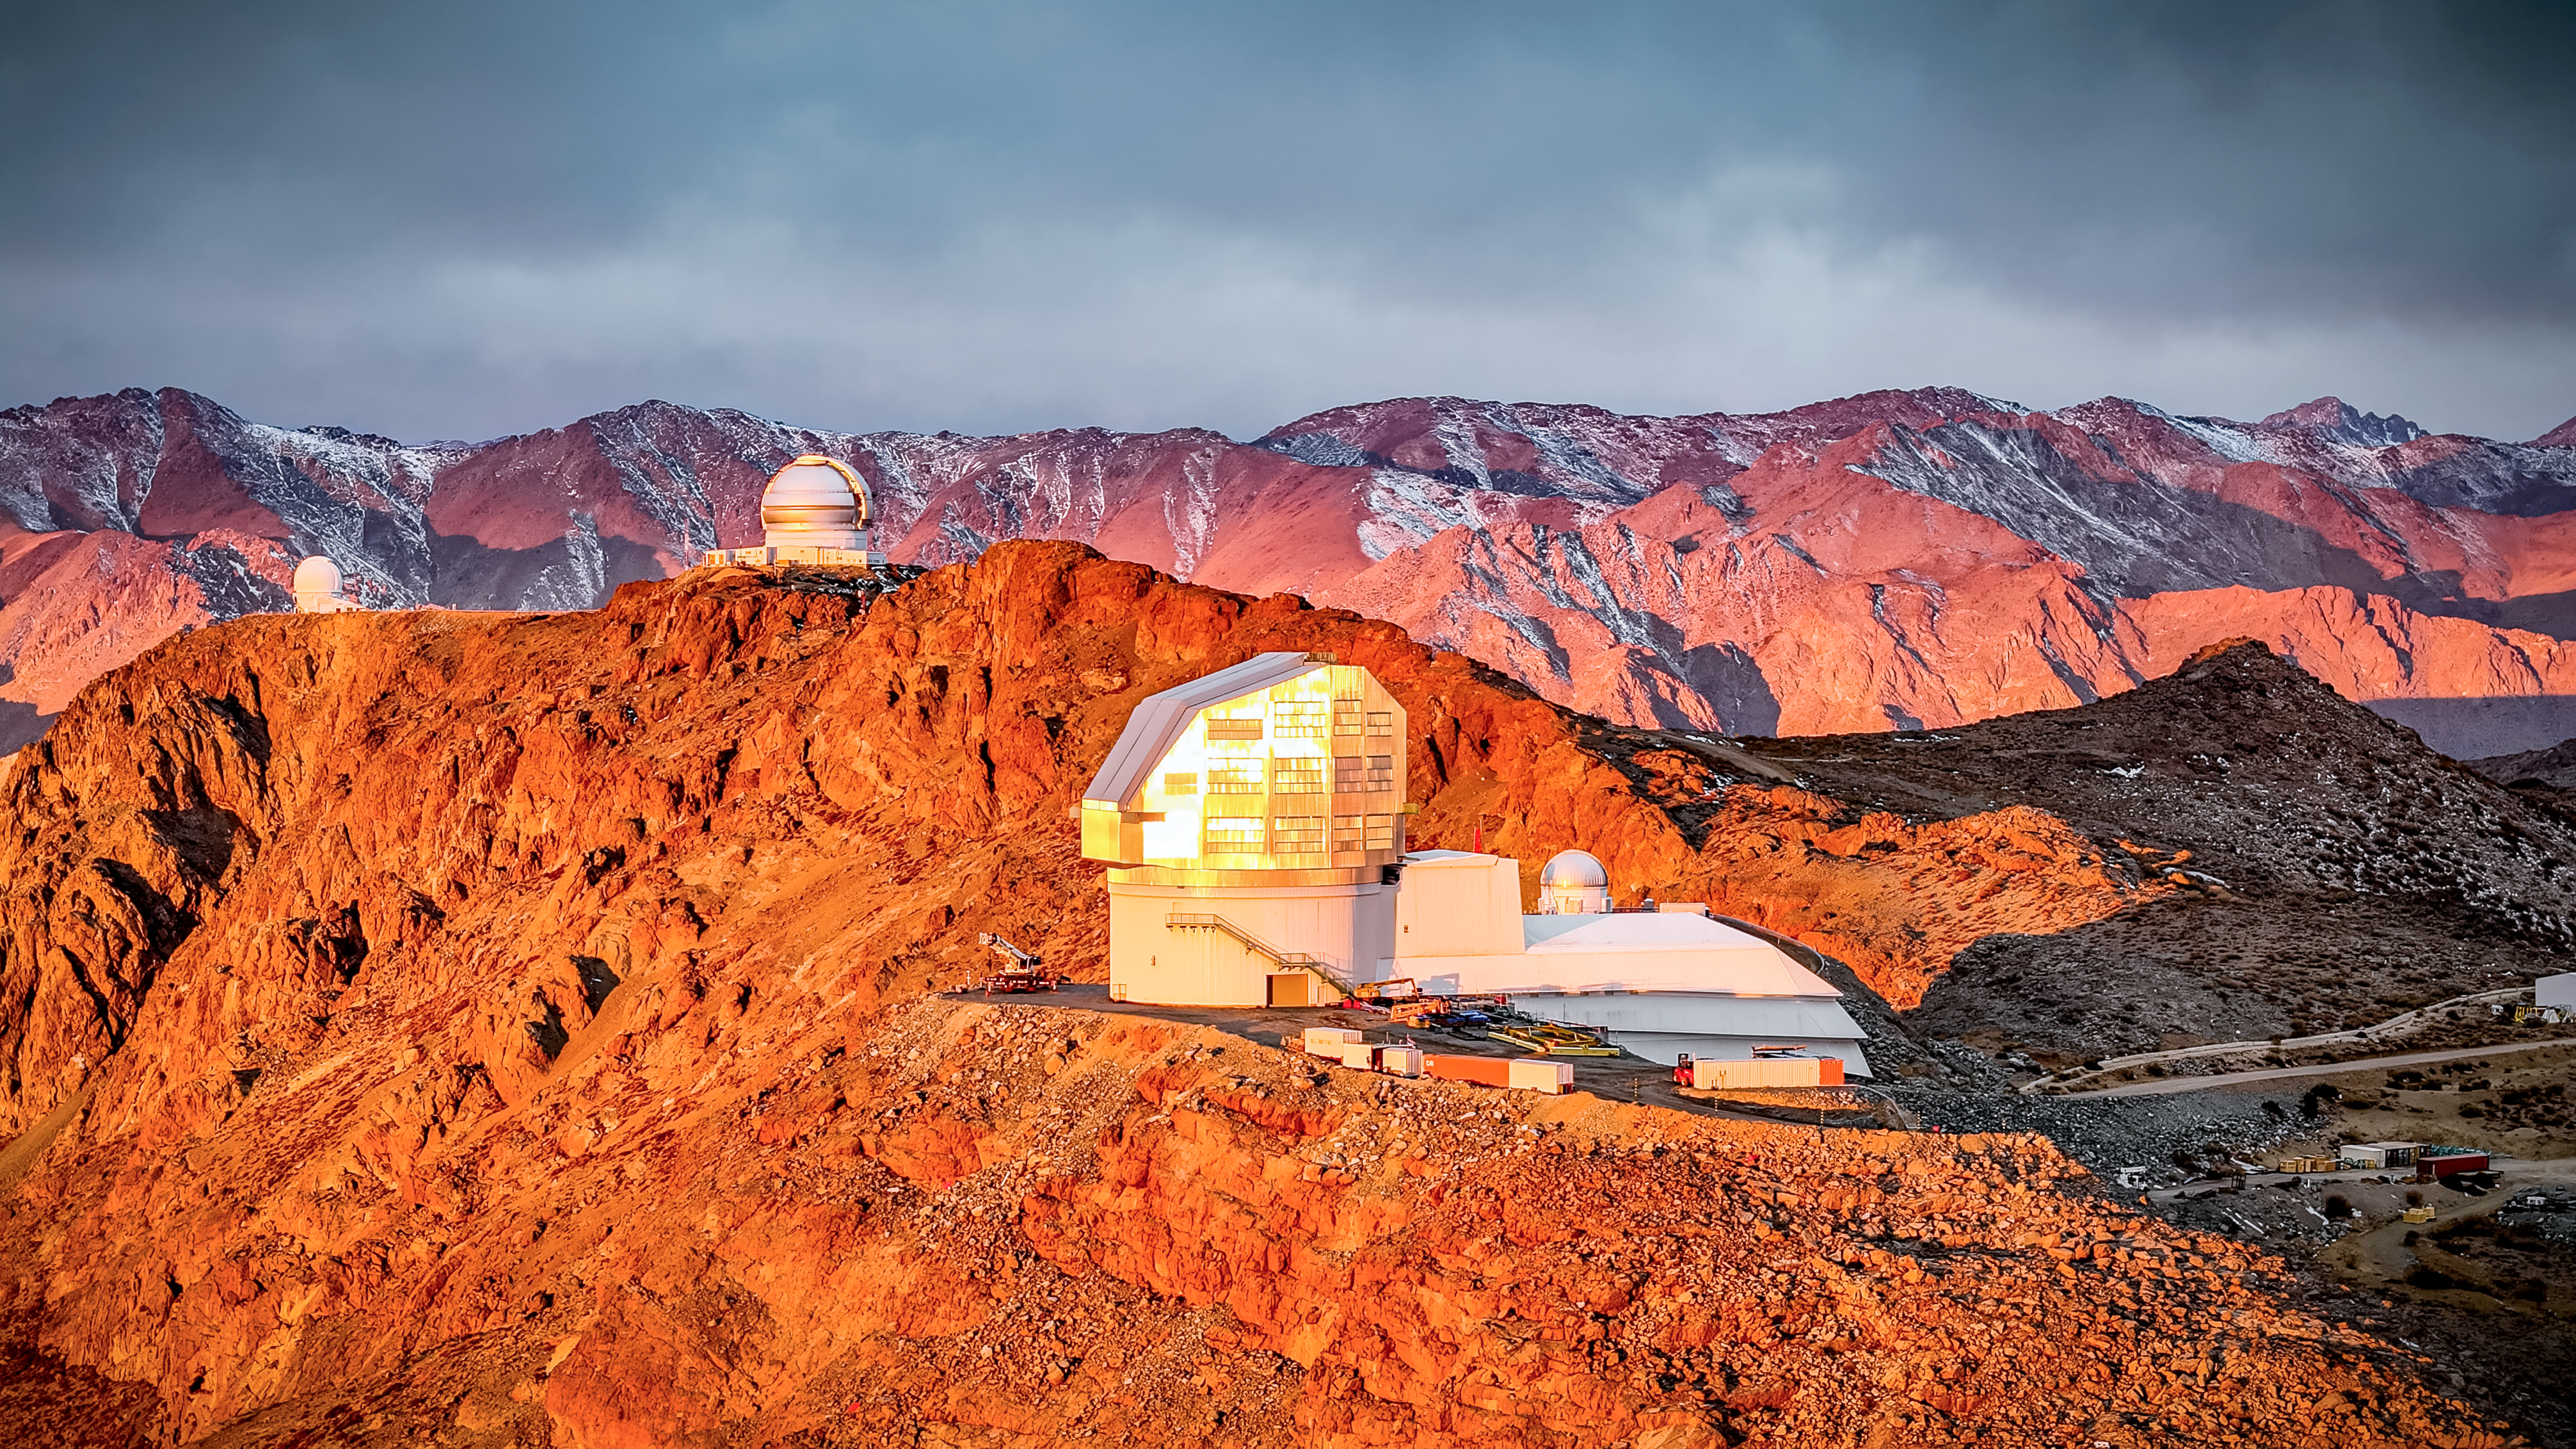

Observatories on Cerro Pachón

The Vera C. Rubin Observatory sits on Cerro Pachón with Gemini South and the Southern Astrophysical Research Telescope in the background.

Credit: Olivier Bonin/SLAC National Accelerator Laboratory